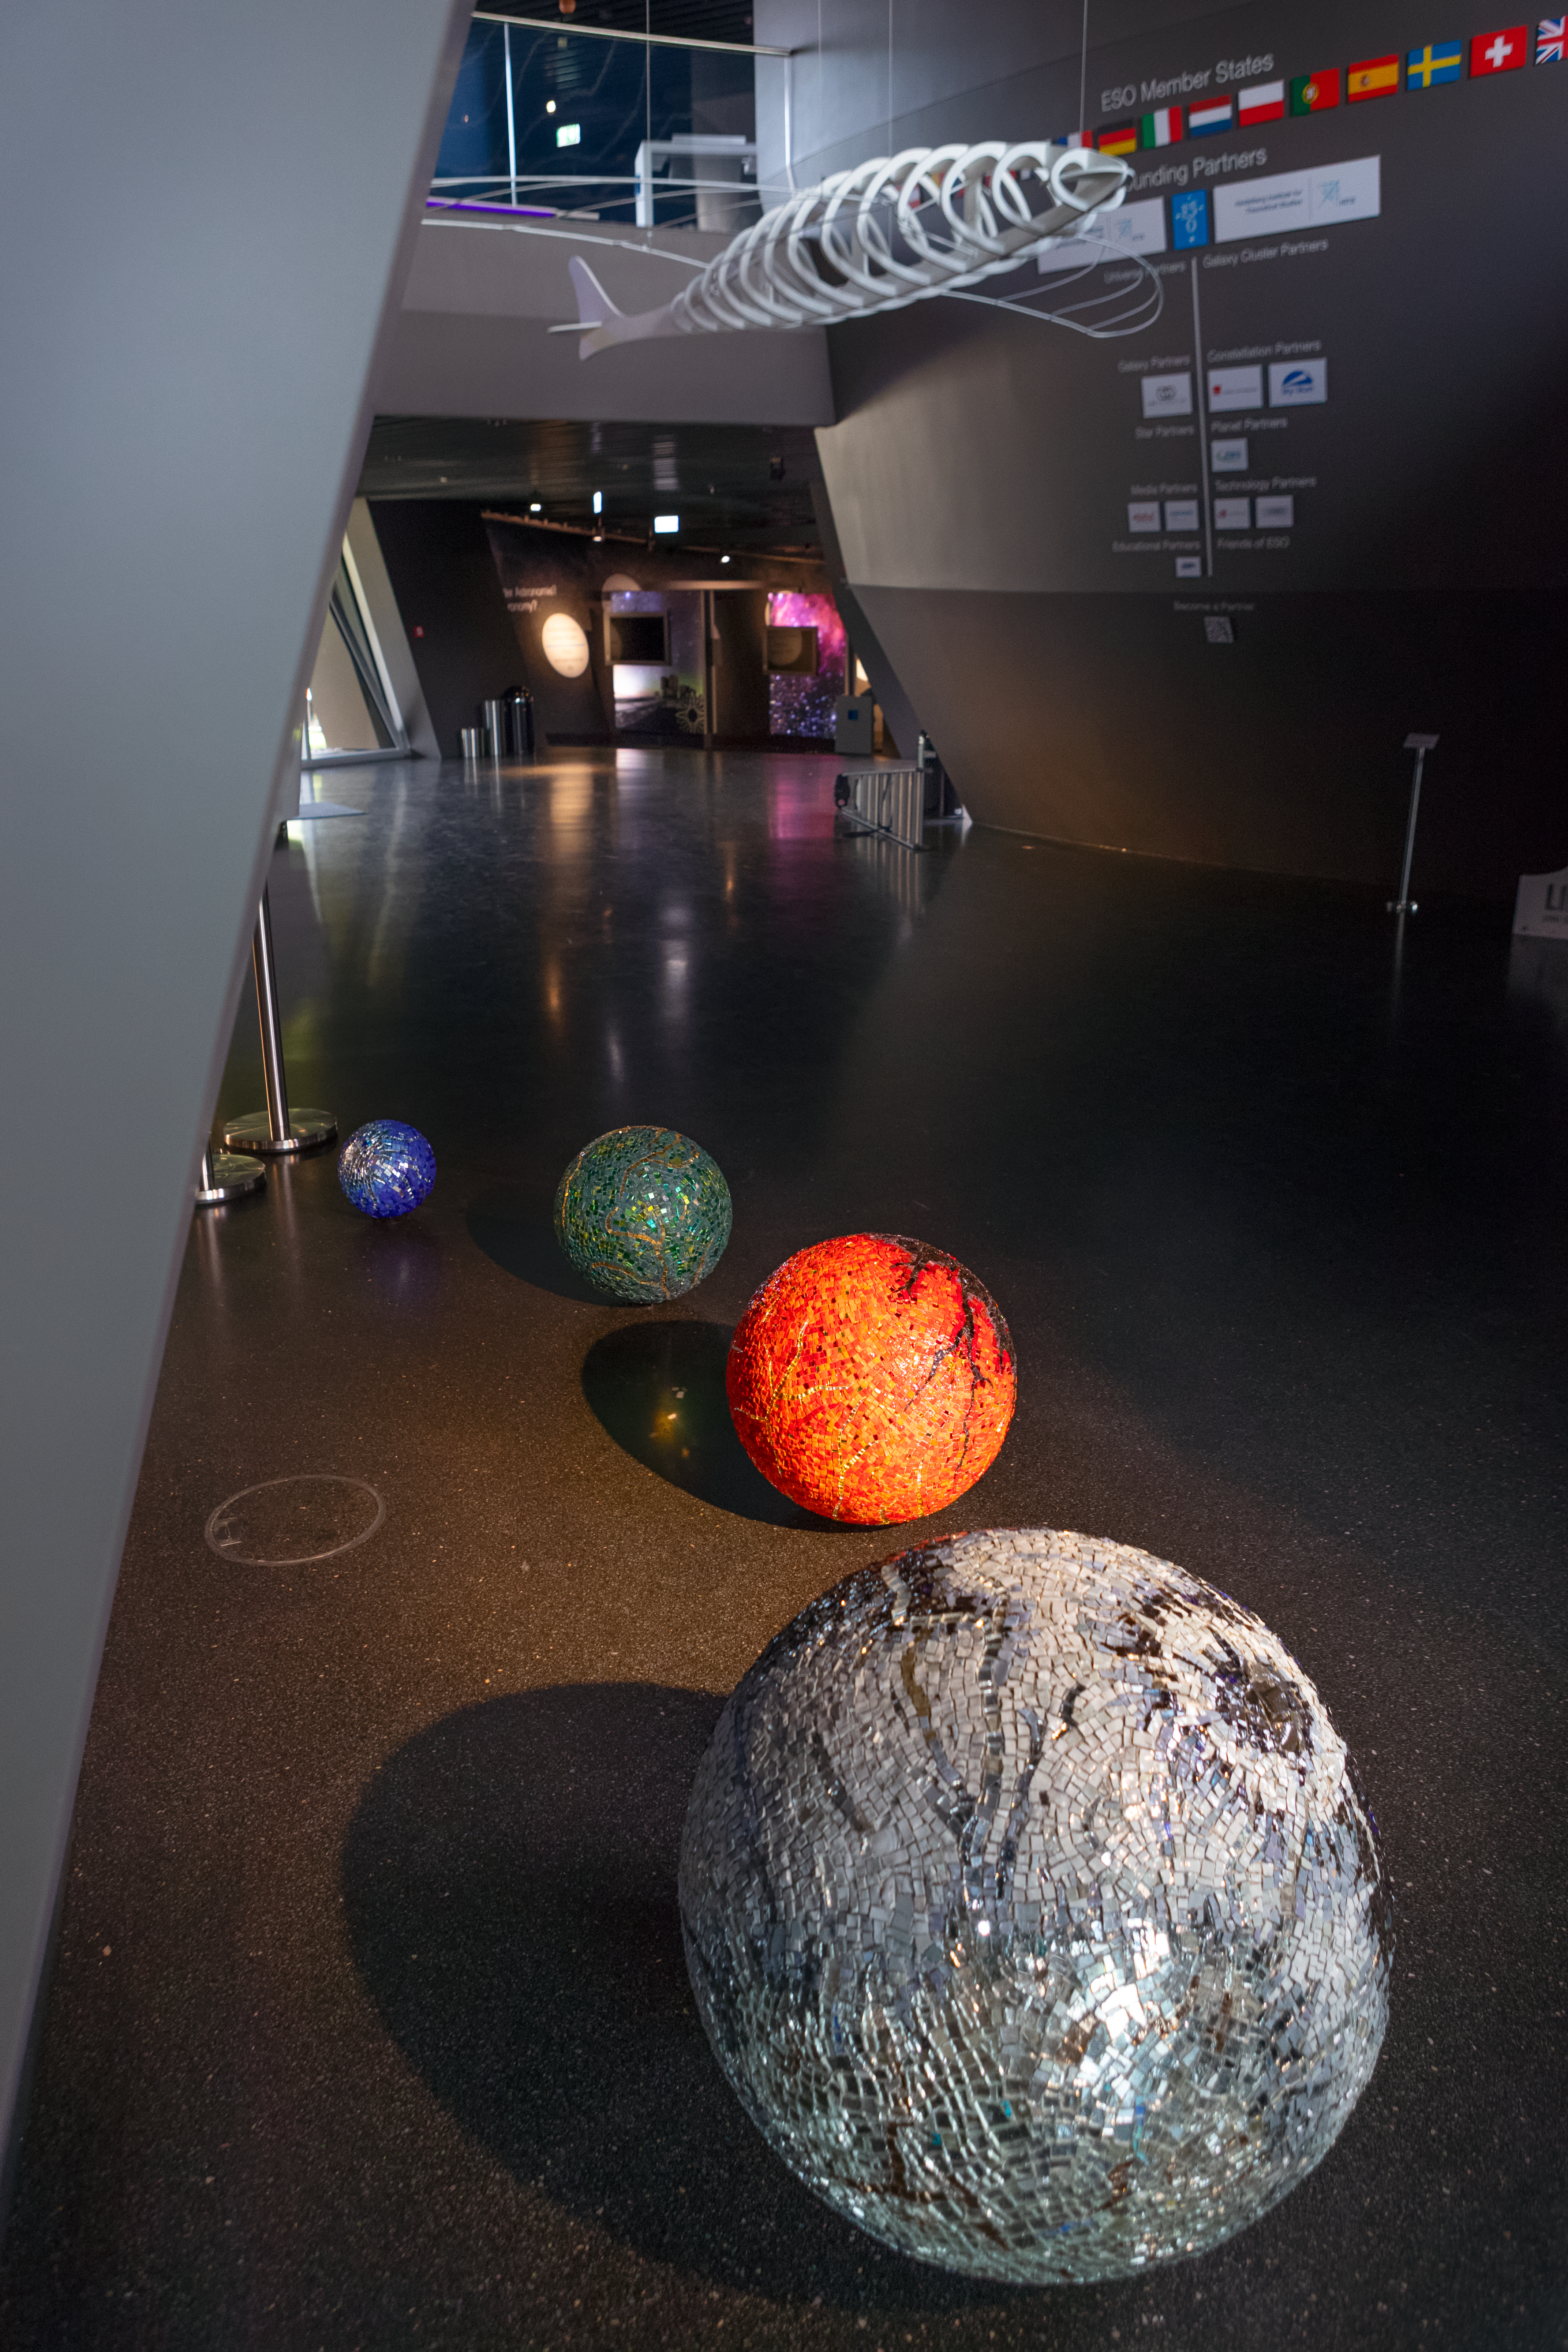

Spheres in the foyer

Glass mosaic-covered spheres decorate the foyer of the ESO Supernova Planetarium & Visitor Centre as part of the Our Place in Space exhibition.

The exhibition will be on display from 17 May to 2 September 2018 and showcases art and science inspired by the spectacular images of the NASA/ESA Hubble Space Telescope.

Credit: ESO/M. Zamani